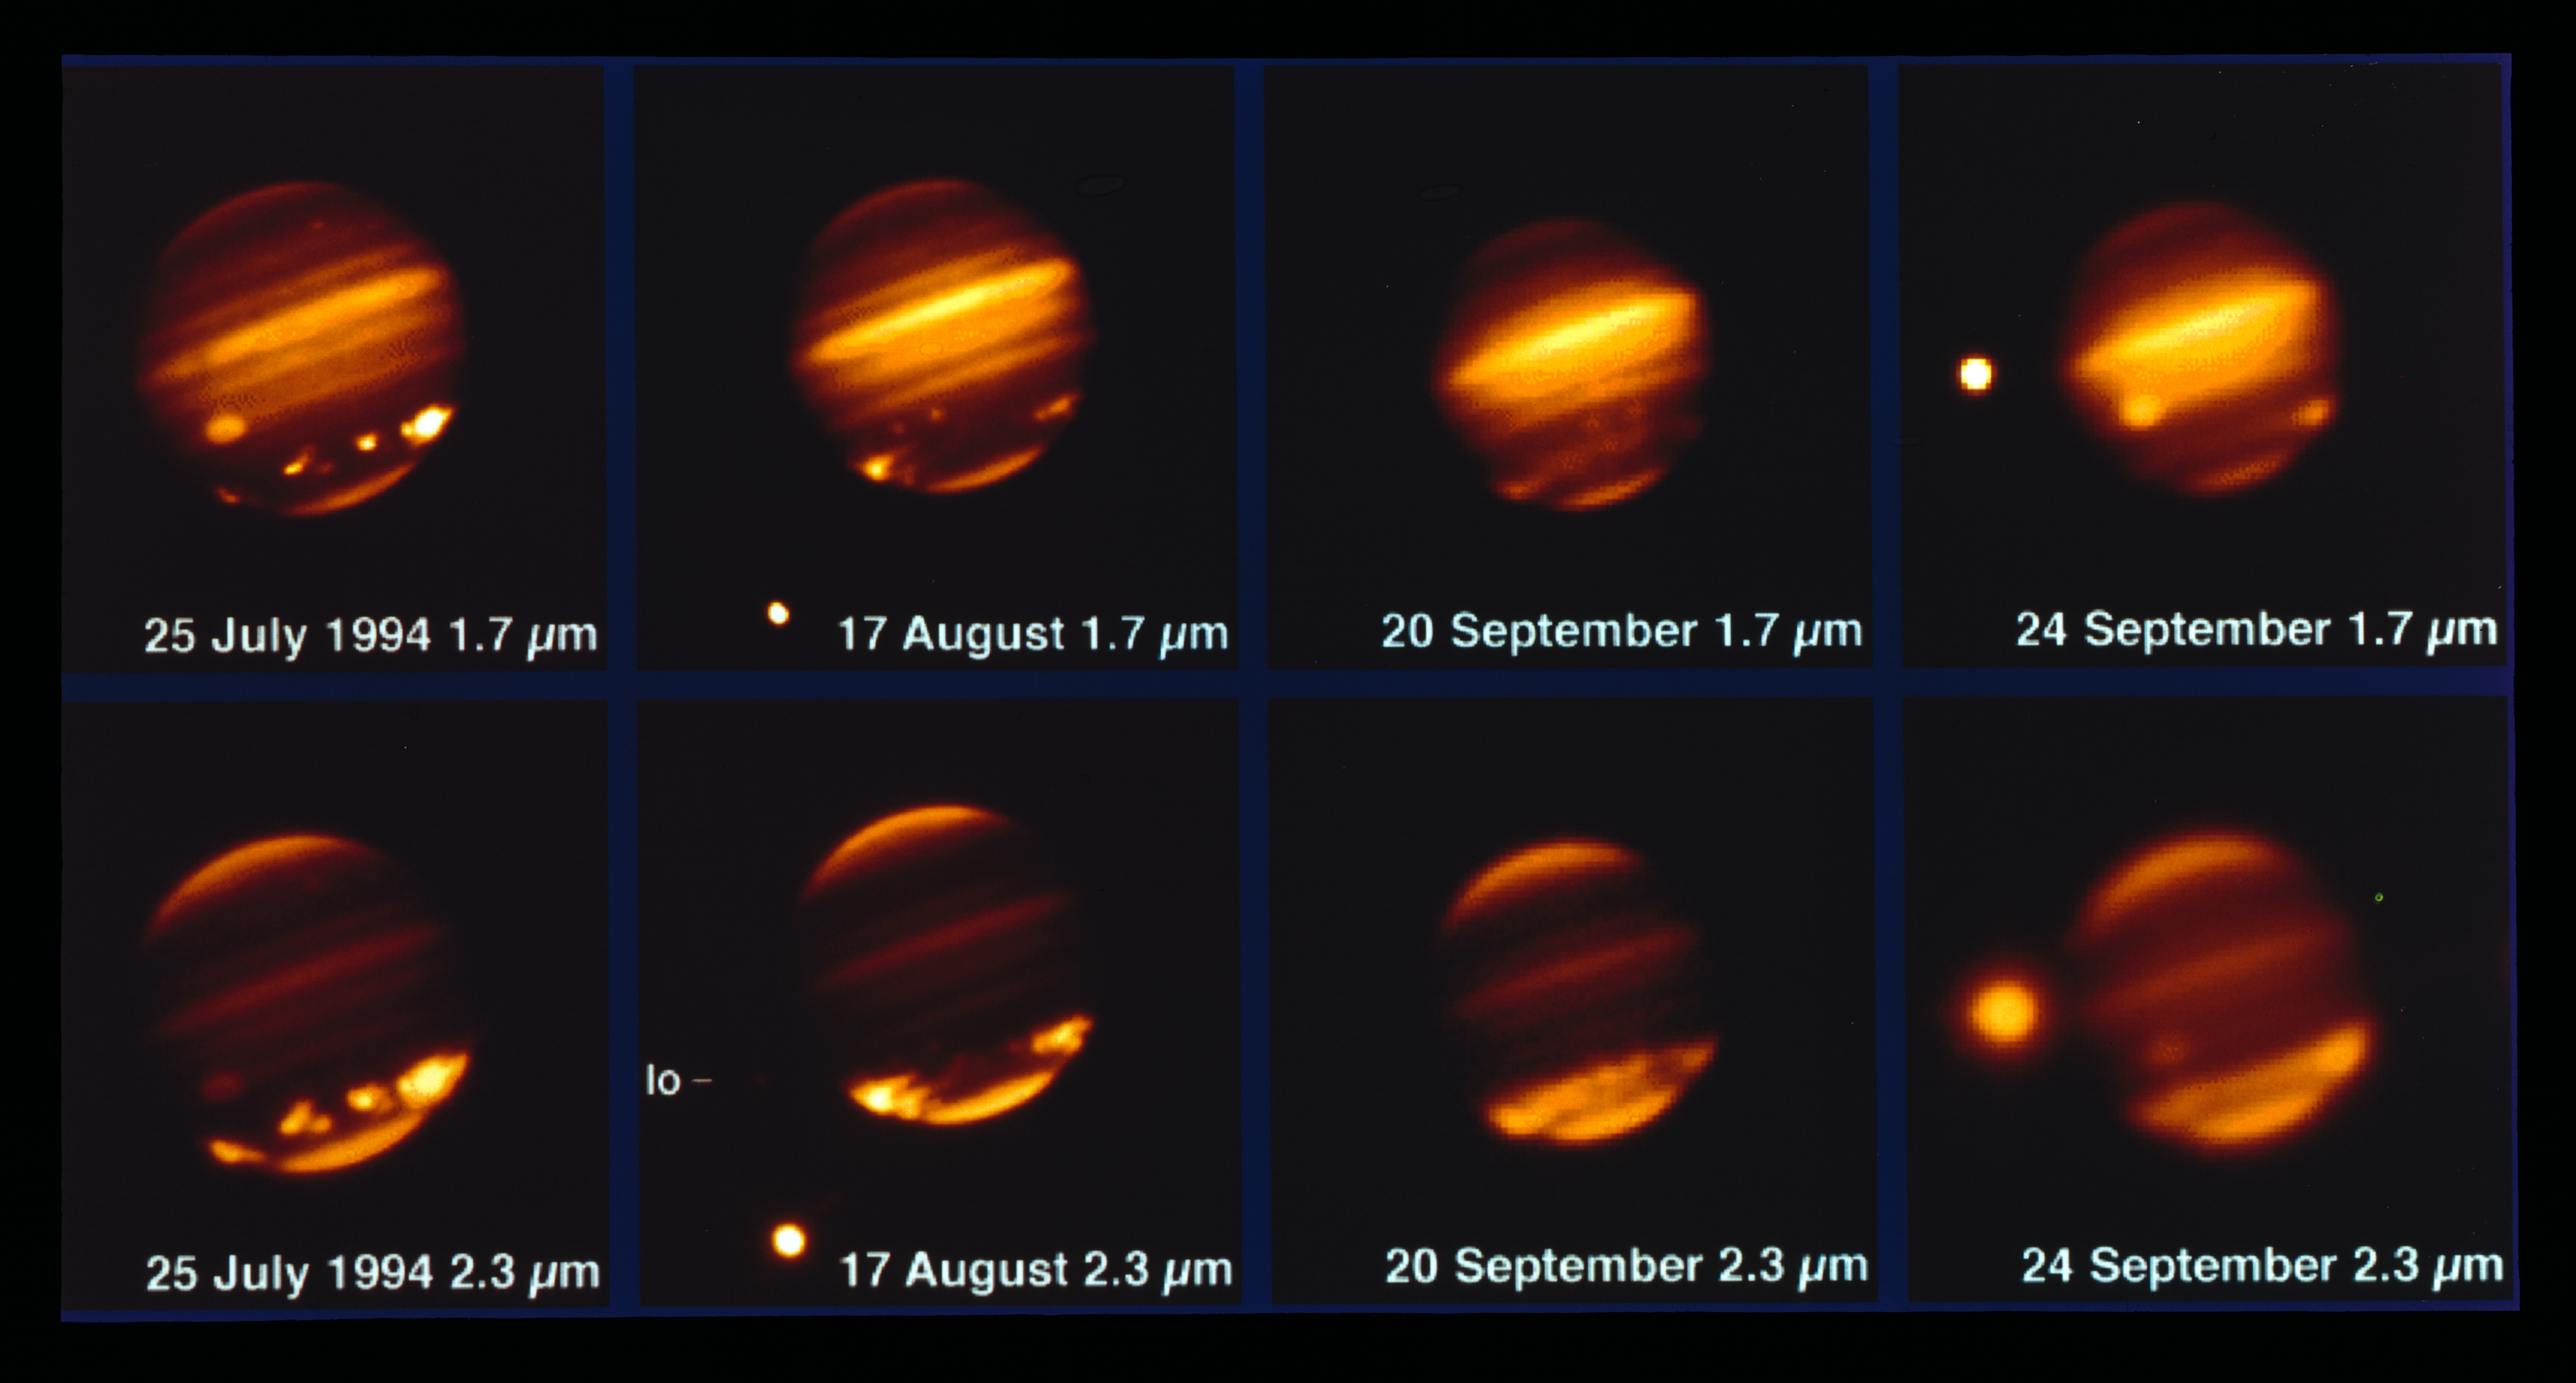

Comet Shoemaker–Levy 9 impacting Jupiter in 1994

This image, taken with the MPG/ESO 2.2-metre telescope and the IRAC instrument, shows comet Shoemaker–Levy 9 impacting Jupiter in July 1994.

Credit: ESO